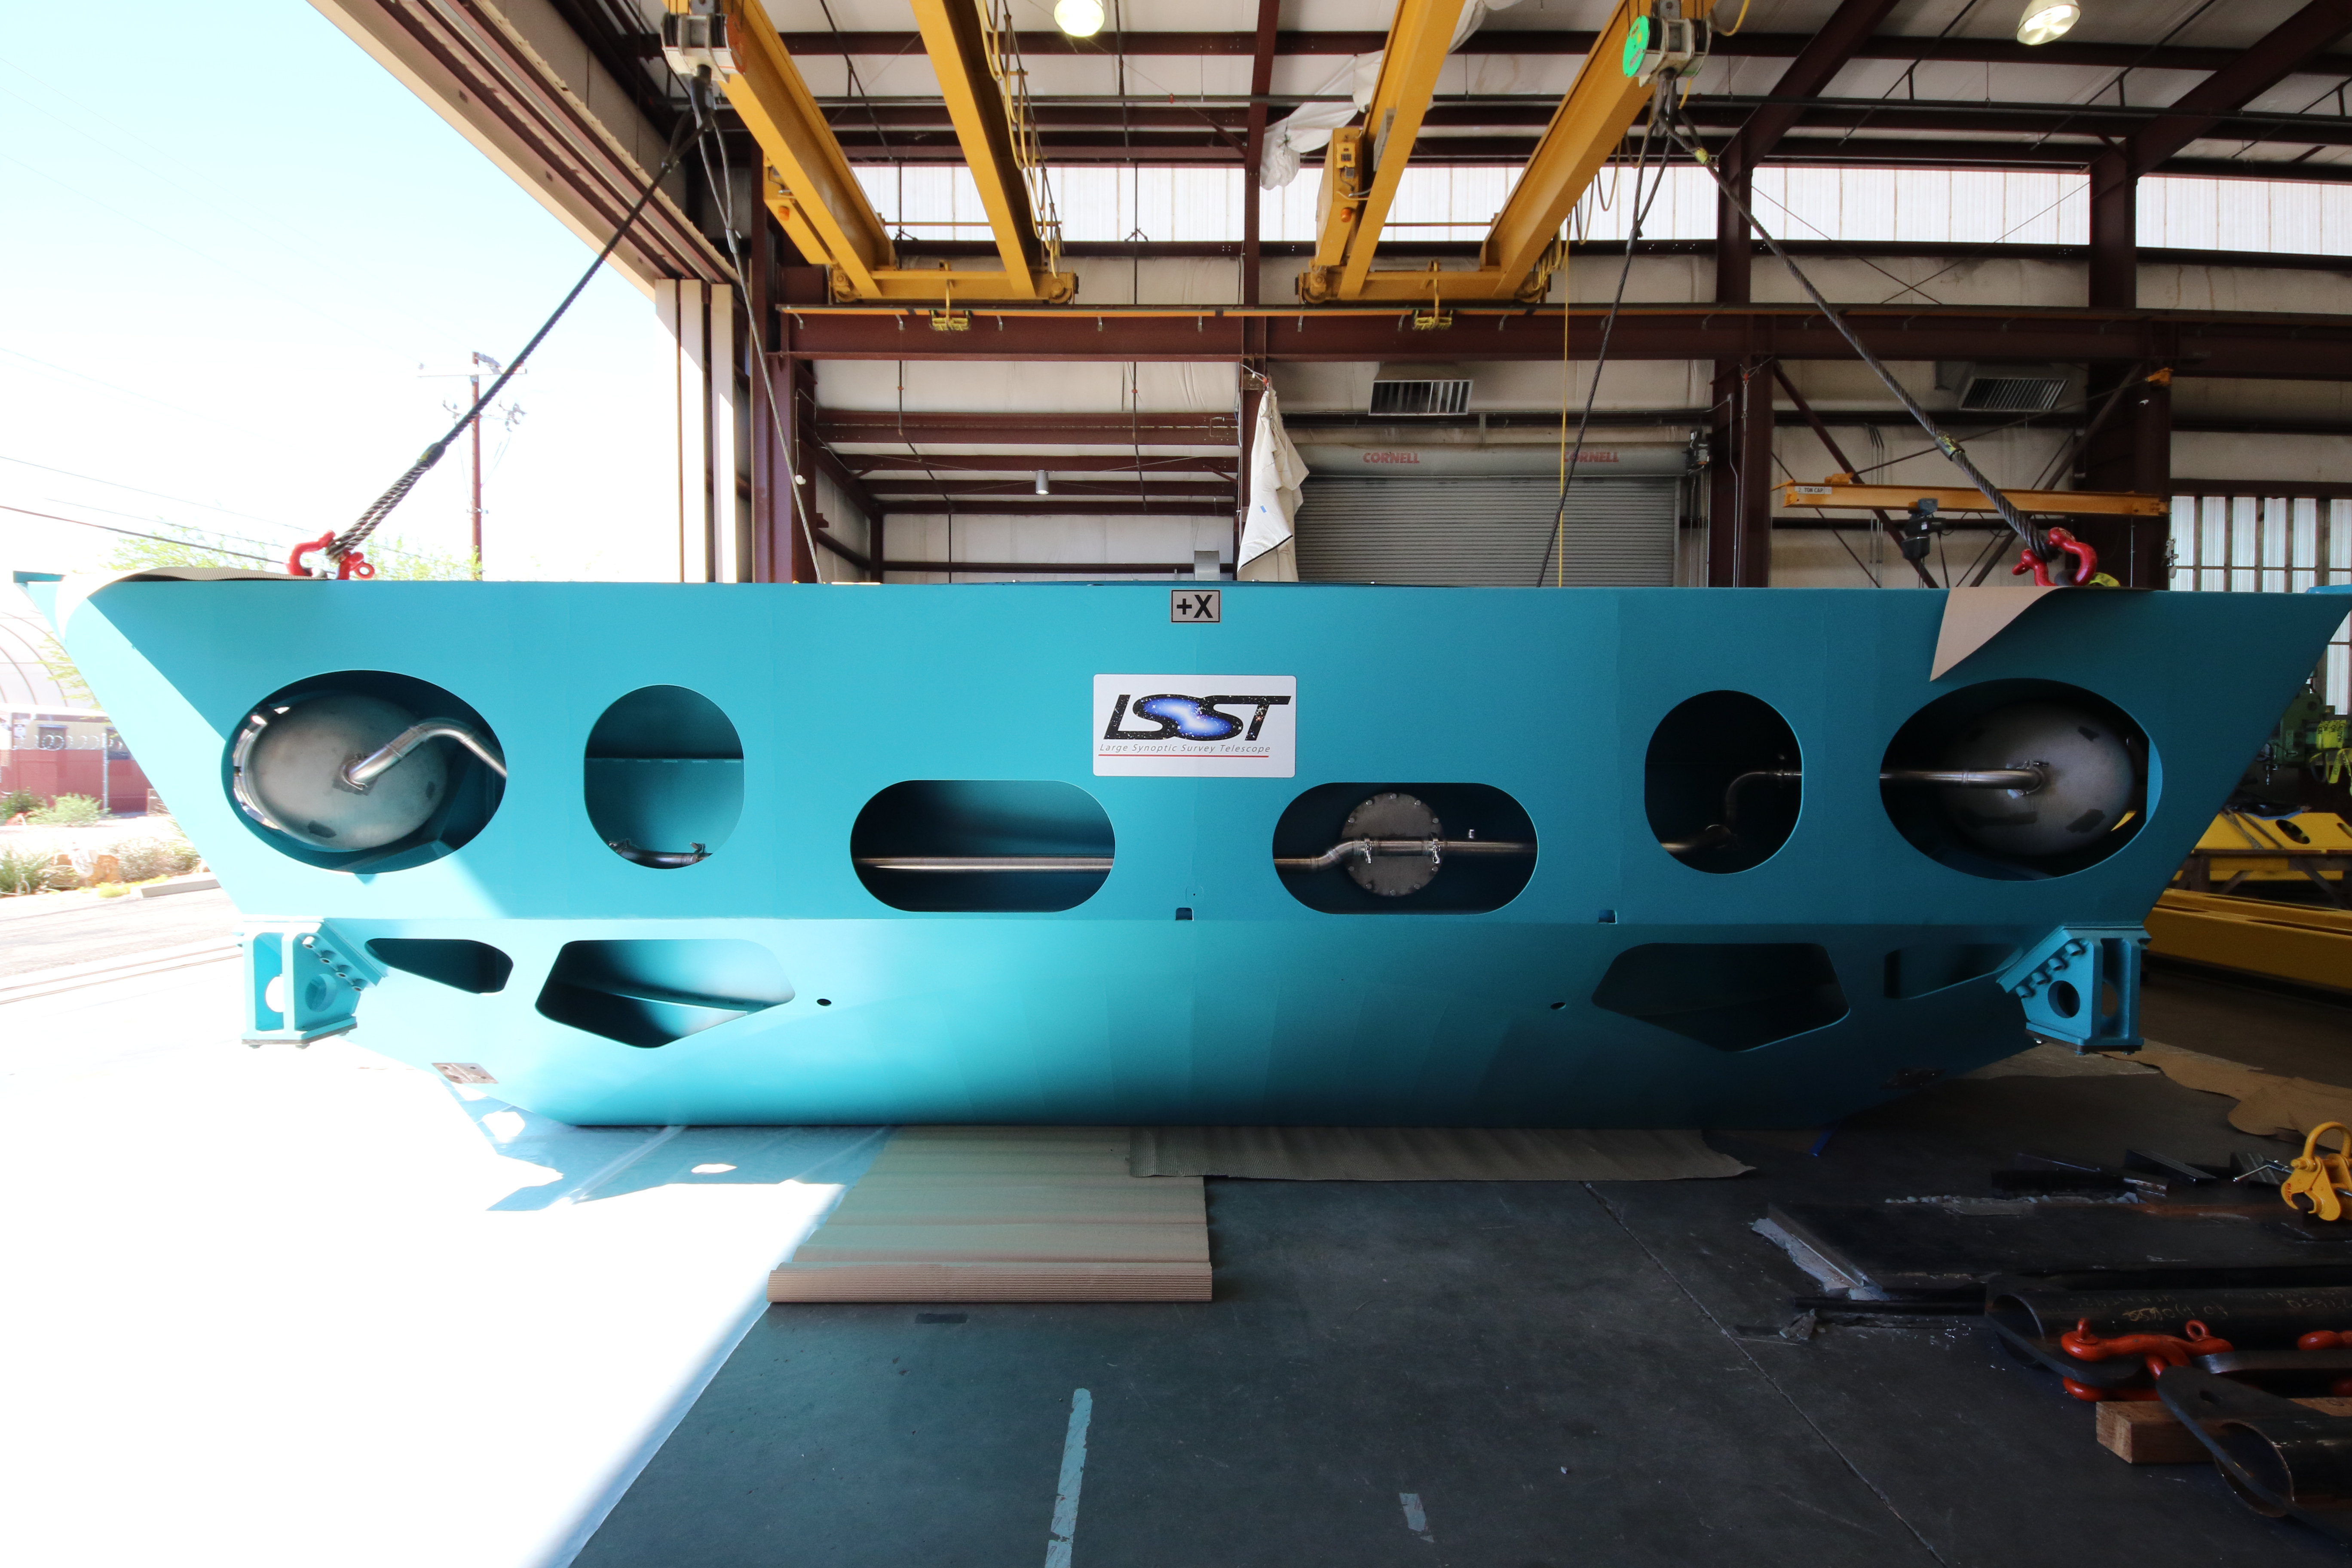

M1M3 Cell Loaded for Move

The Primary/Tertiary Mirror (M1M3) Cell Assembly is loaded onto a truck at CAID Industries on October 9, 2018, in preparation for its move to the Richard F Caris Mirror Lab.

Credit: Rubin Observatory/NSF/AURA